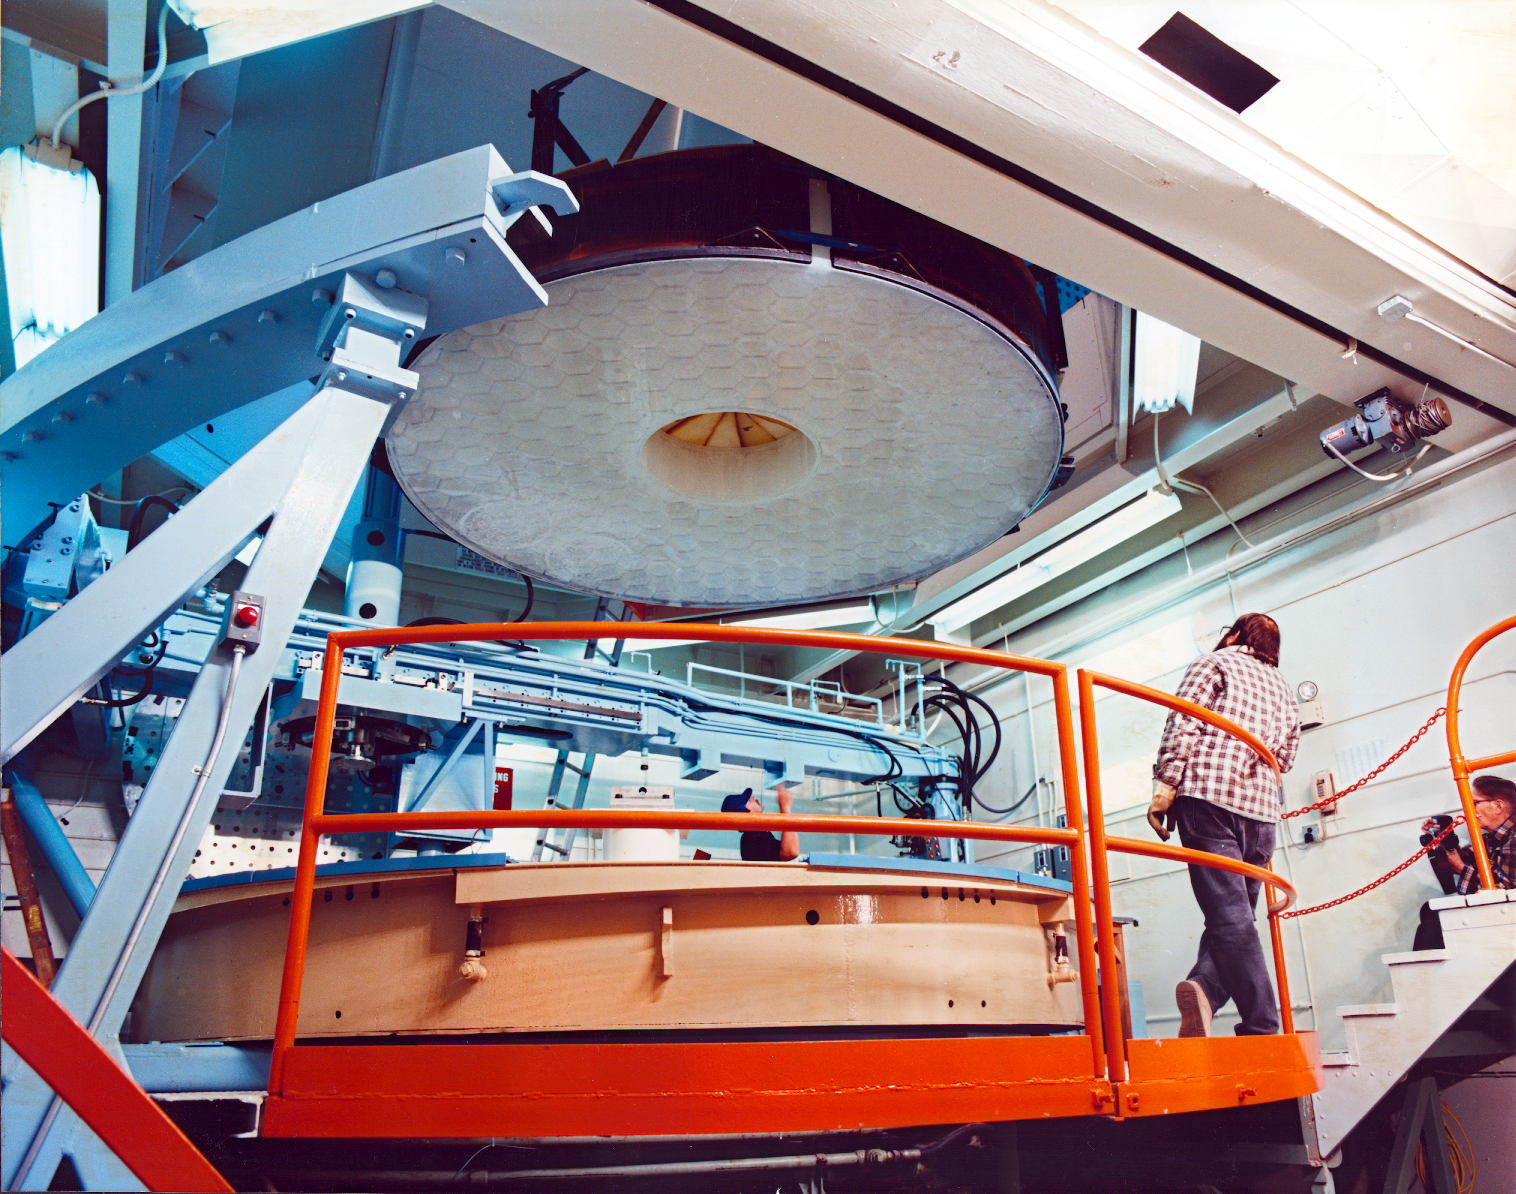

Moving the WIYN primary

The WIYN 3.5-meter primary mirror on the move, with the mirror side showing (June 1989).

Credit: NOIRLab/NSF/AURA